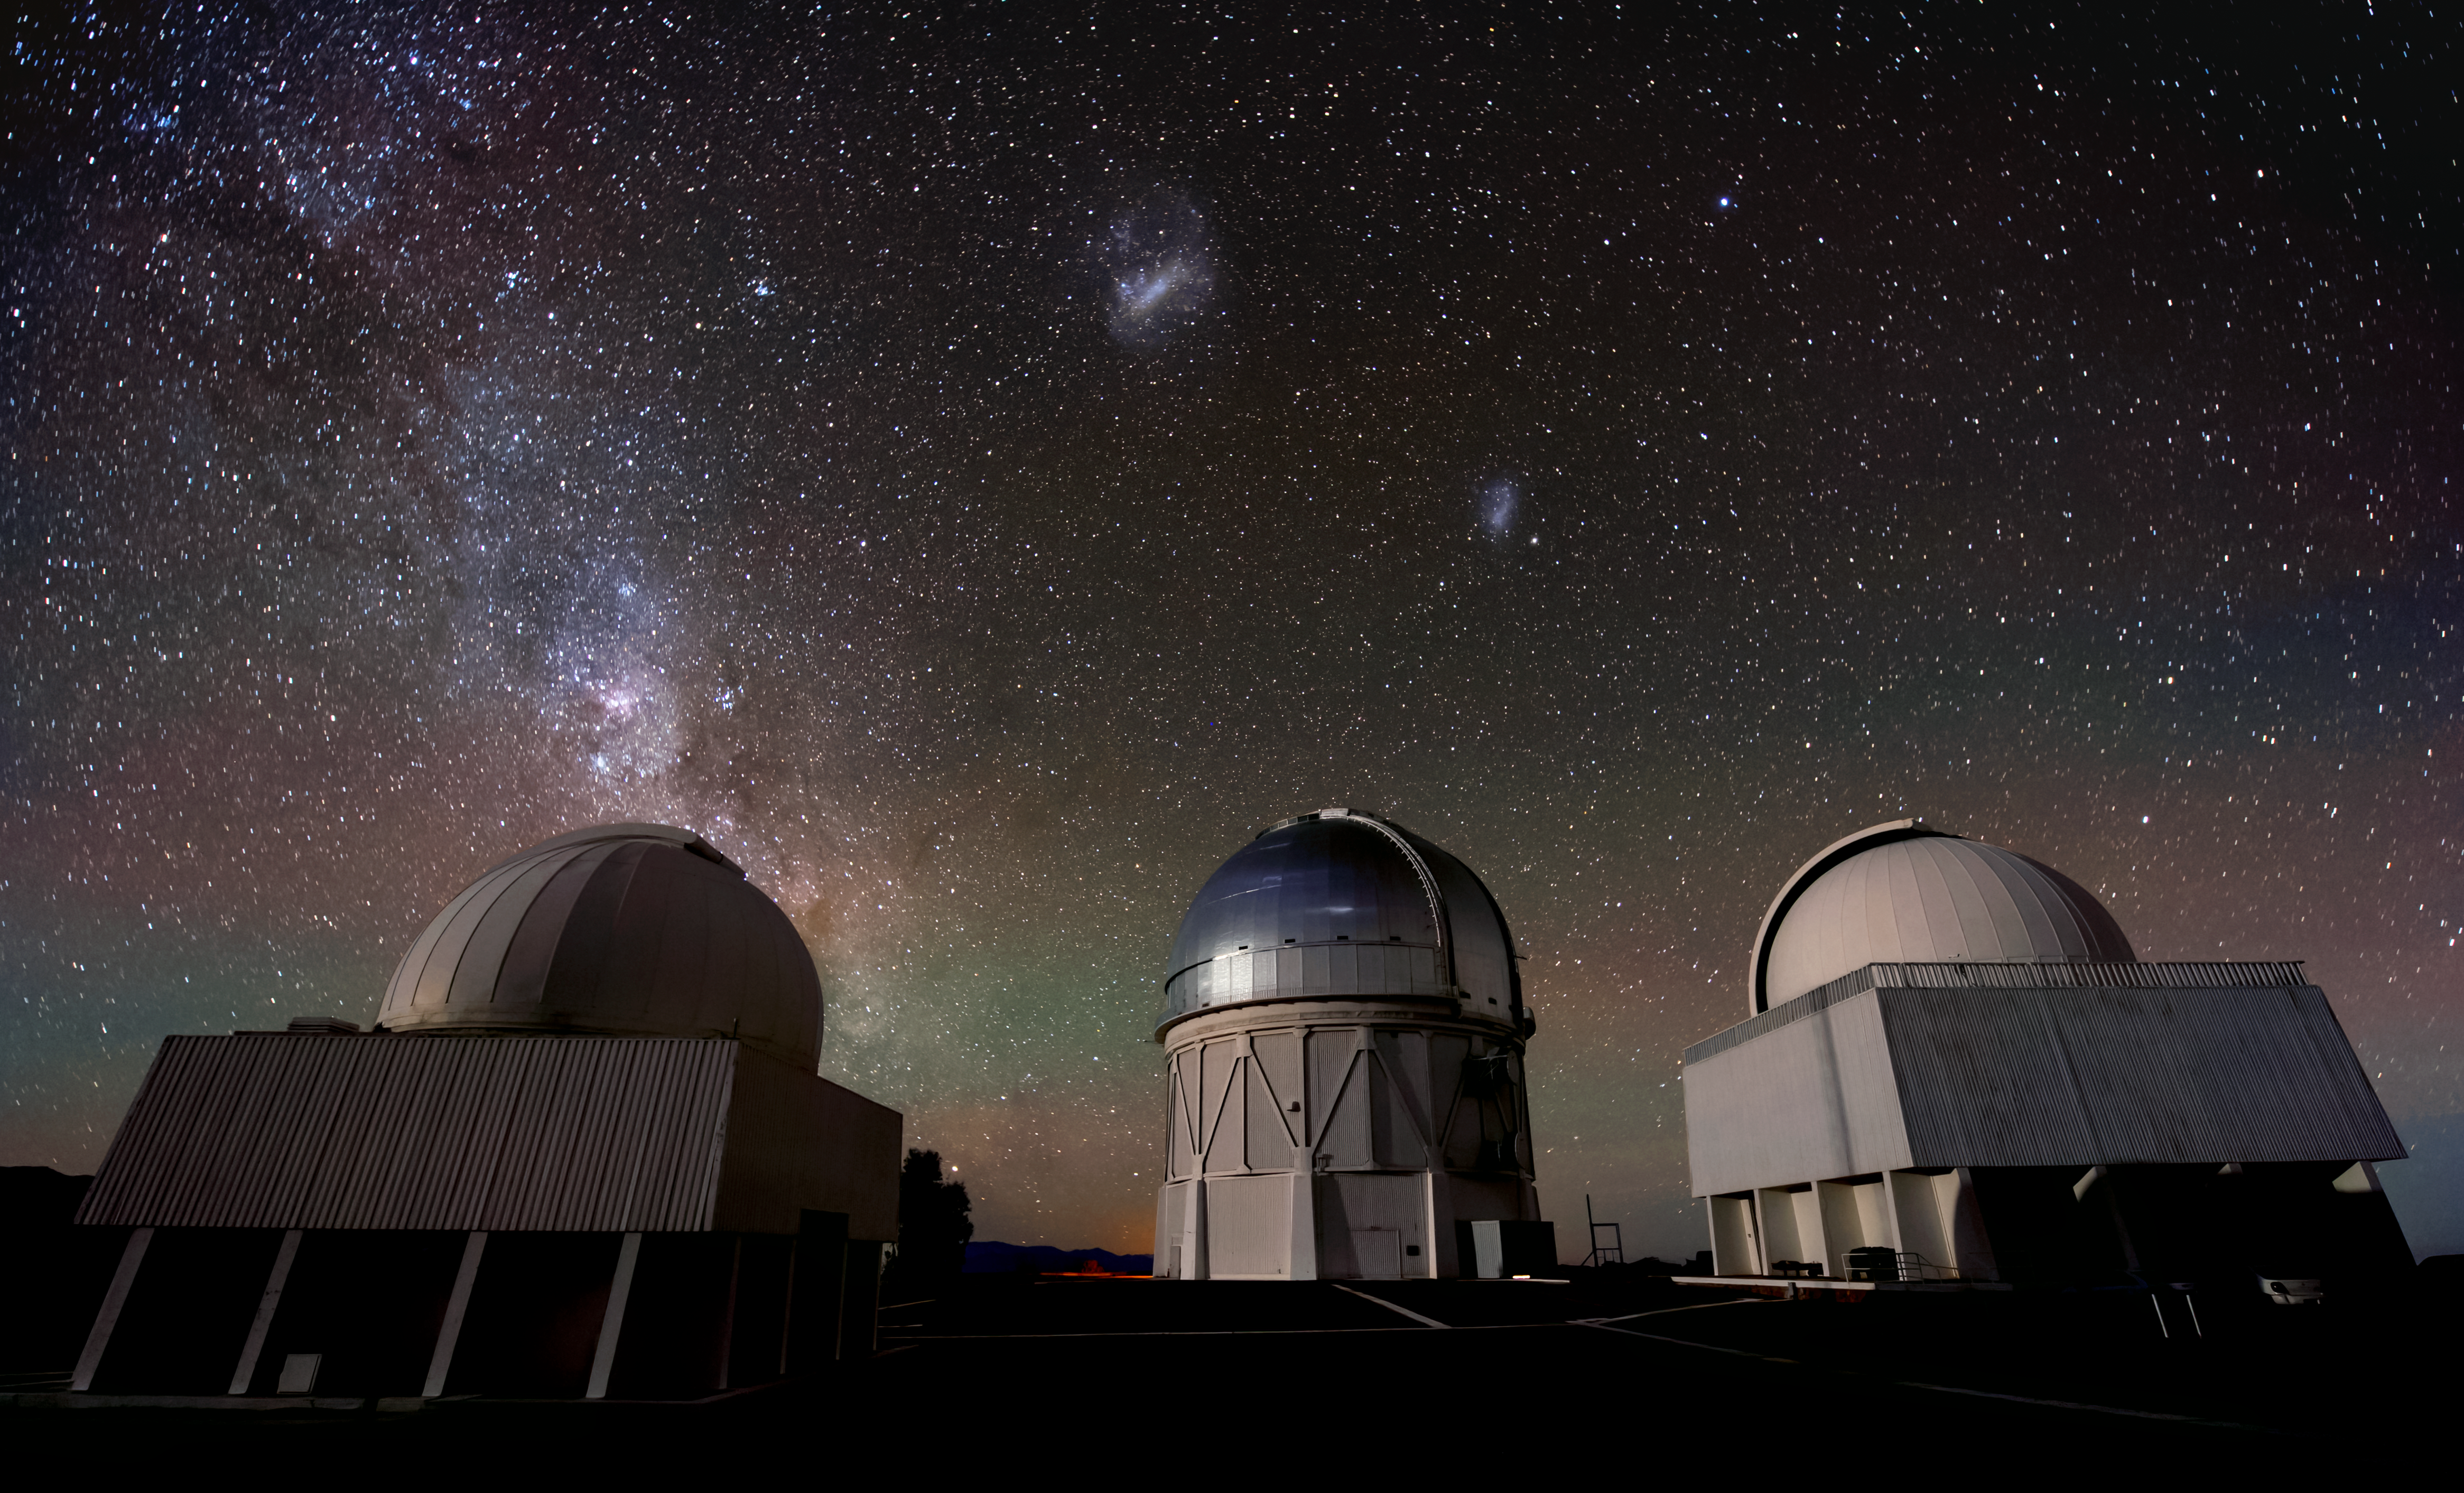

3 Telescopes, 3 Galaxies

This image taken at Cerro Tololo Inter-American Observatory shows the Víctor M. Blanco 4-meter Telescope, the SMARTS 1.5-meter and 1.3-meter Telescopes, the beautiful Milky Way above them, and both of the Magellanic Clouds, along with some faint red and green airglow in the background.

Credit: NOIRLab/AURA/NSF